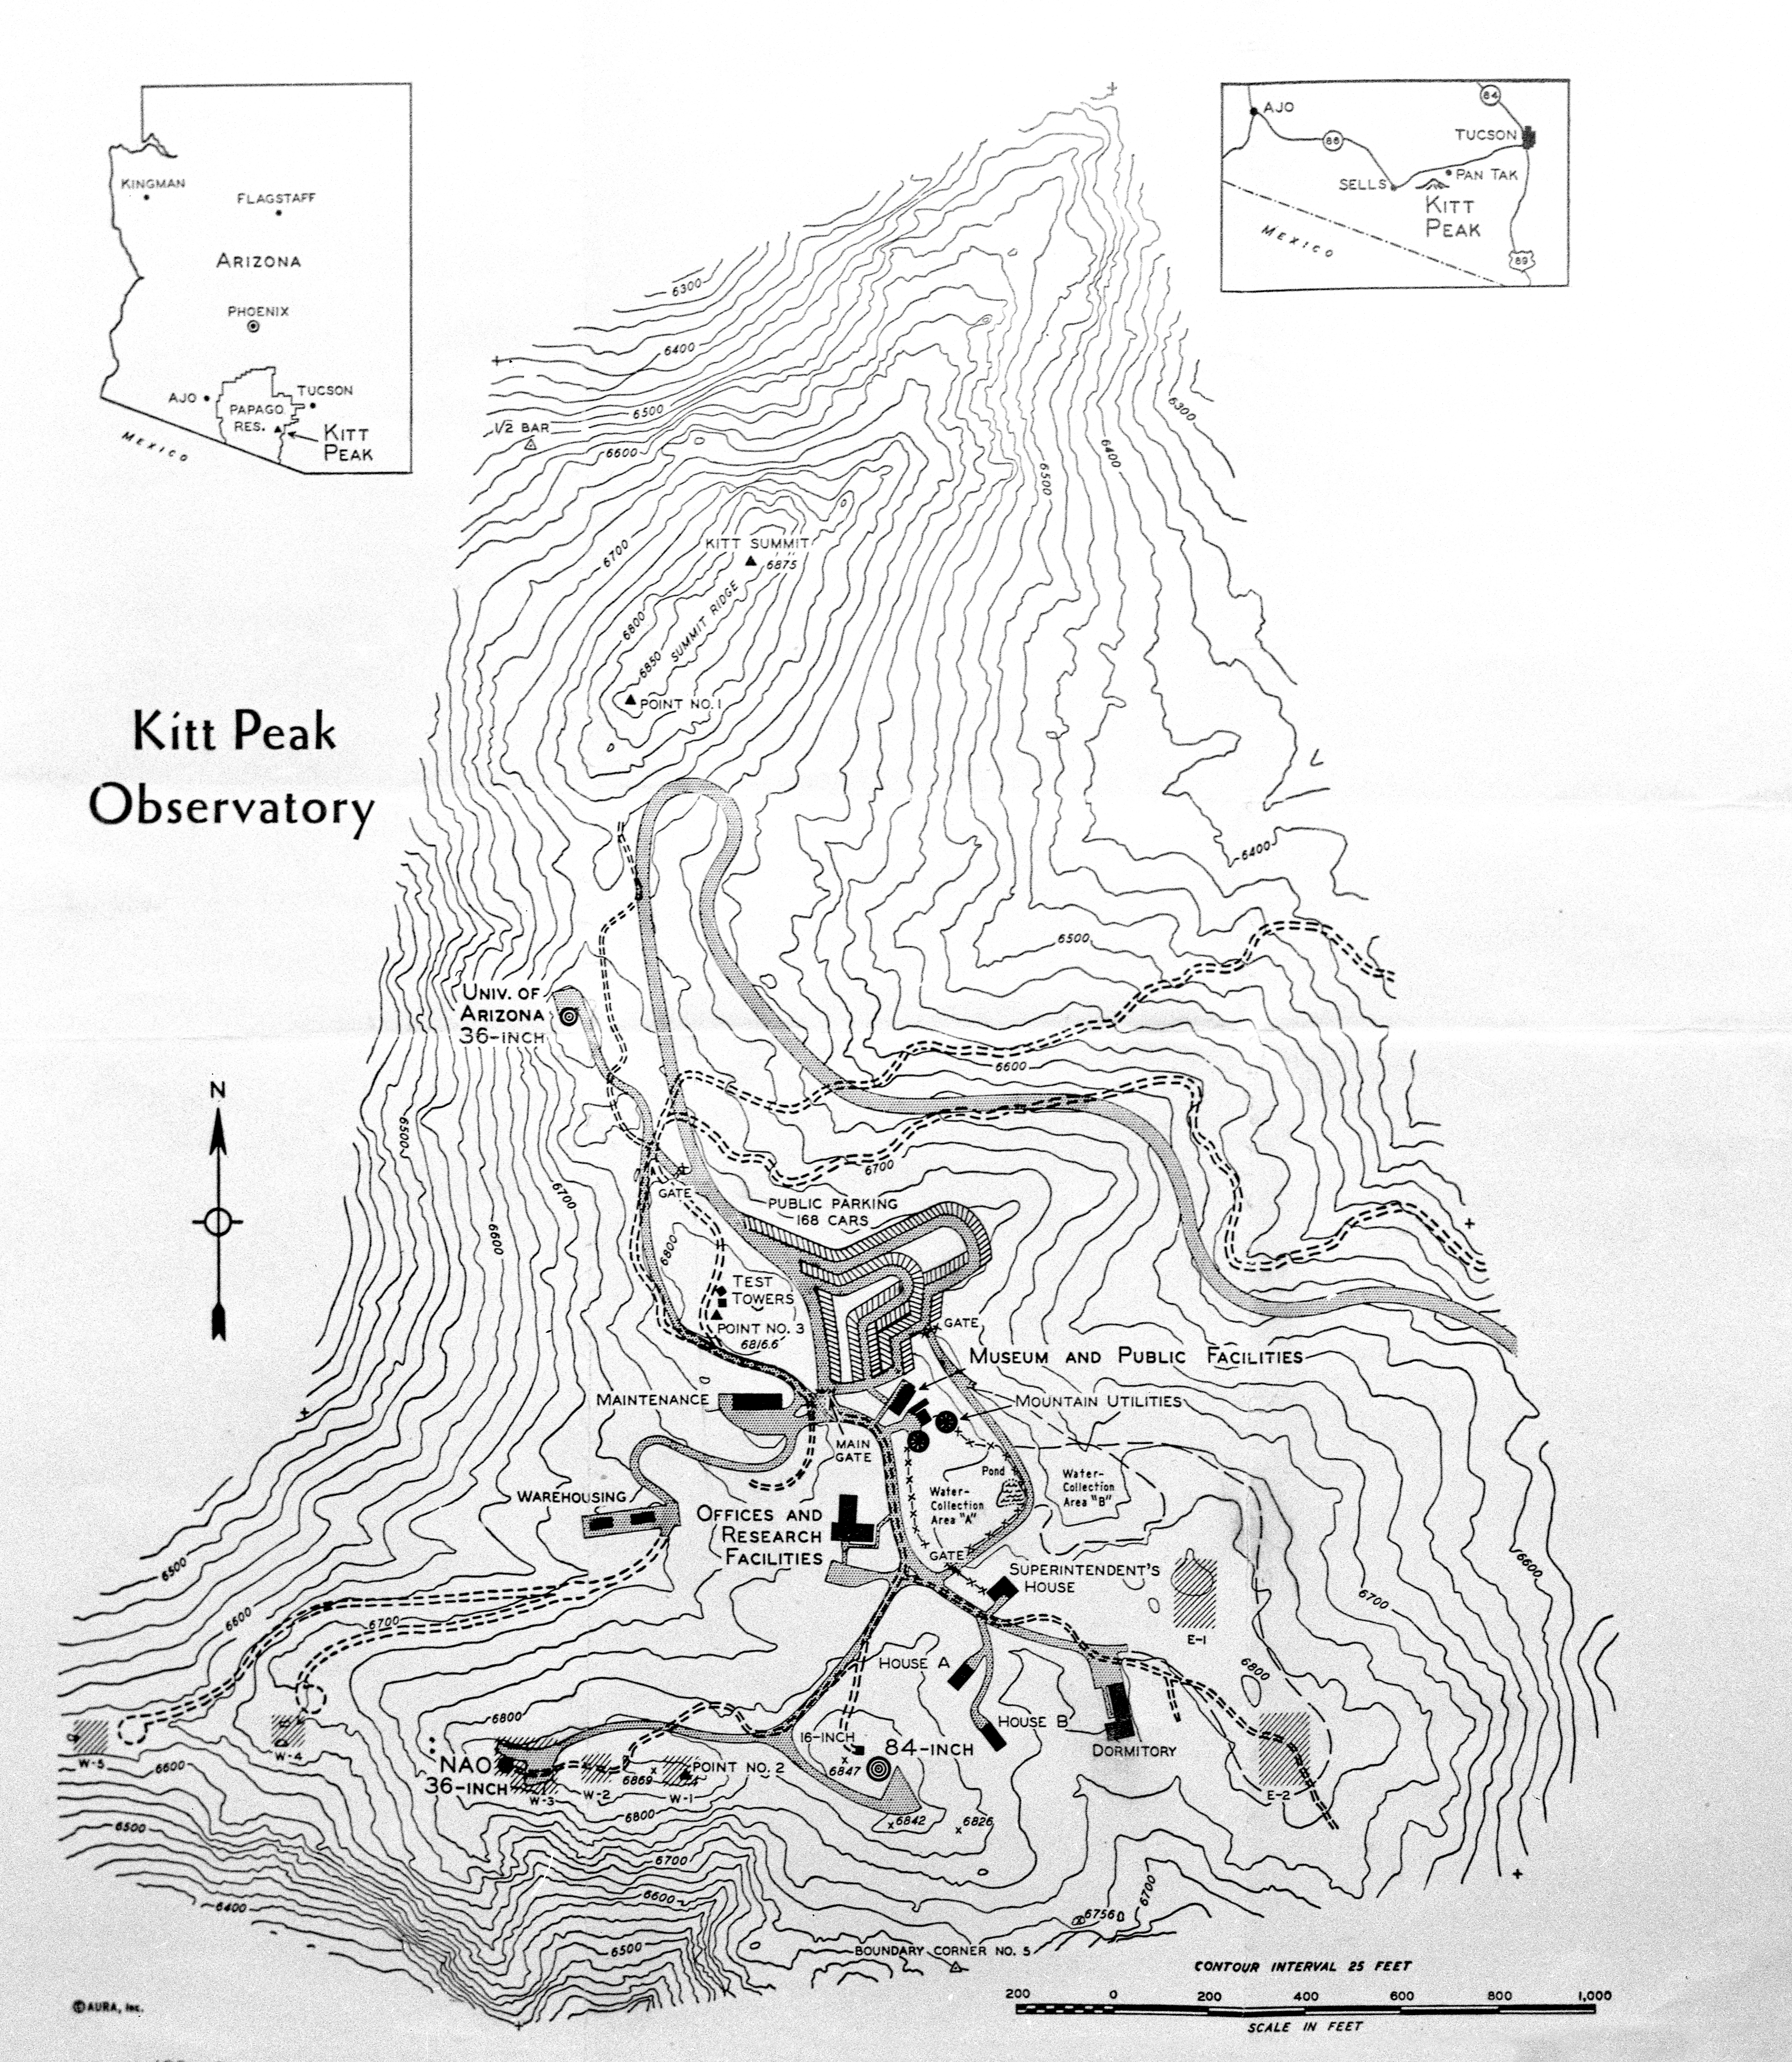

1958 Topographic Map of Kitt Peak

This image is stored at NOIRLab Headquarters in Tucson, Arizona. For the original version of this topographic map, see KPNO Negatives envelope 631. It was created in 1958. In addition to the elevation levels at NSF Kitt Peak National Observatory, this map shows the original layout of the telescopes and other buildings on the summit.

This image is part of NSF NOIRLab’s historical archives.

Credit: KPNO/NOIRLab/NSF/AURA